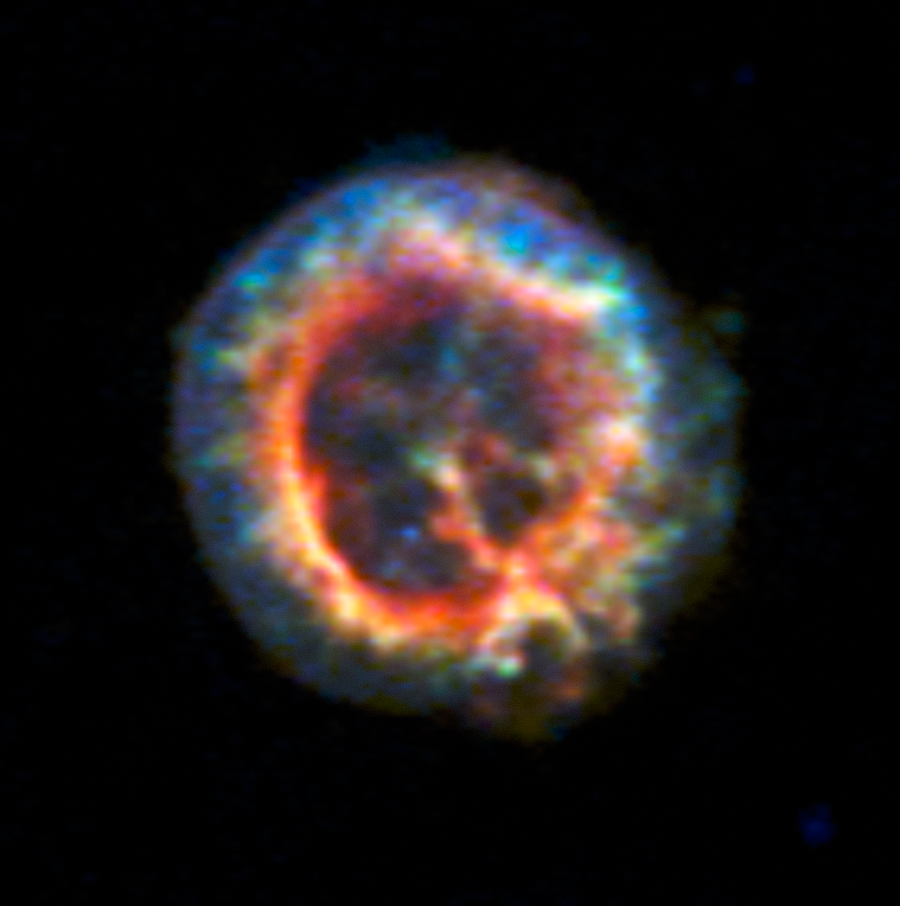

X-ray view of the surroundings of a hidden neutron star in the Small Magellanic Cloud

This archival image from the NASA Chandra X-Ray Observatory shows how an elusive missing object was found amid a complex tangle of gaseous filaments in one of our nearest neighbouring galaxies, the Small Magellanic Cloud.

The supernova remnant 1E 0102.2-7219 shows up dramatically, but when combined with MUSE data, the blue dot just below centre proves to be an isolated neutron star with a weak magnetic field, the first identified outside the Milky Way.

Credit: ESO/NASA